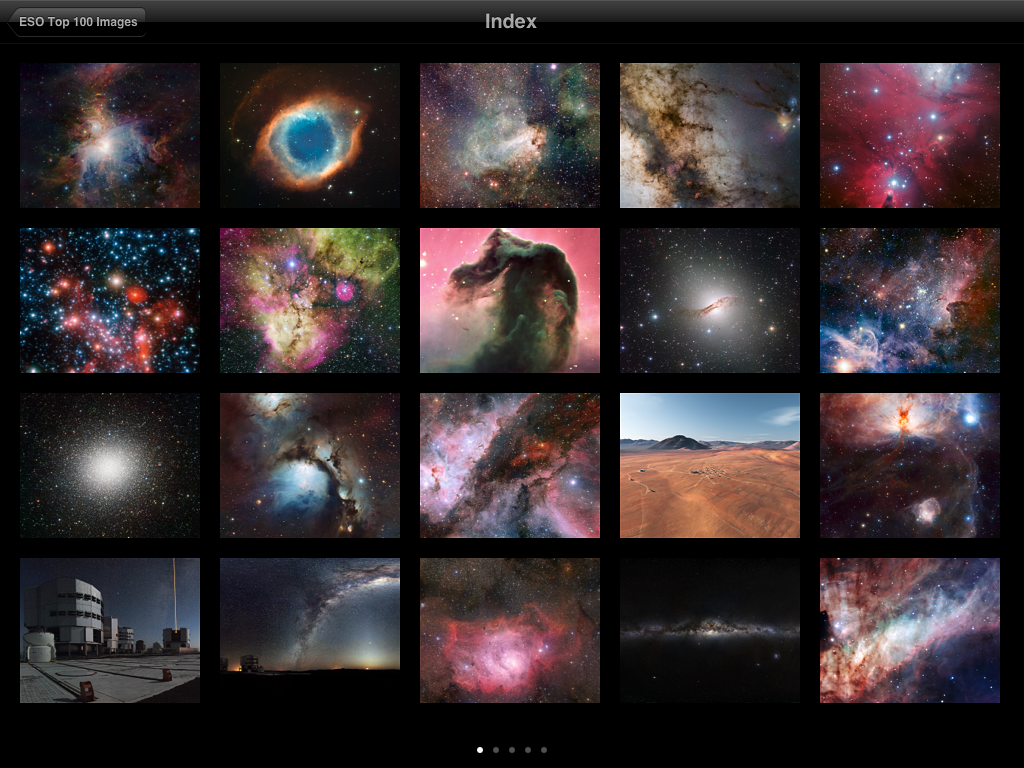

Screenshot from ESO Top 100 Images v2.0 app

This is a screenshot showing the index added to the updated version of ESO's popular Top 100 Images app. The new version takes full advantage of the third generation iPad retina display and quad core graphics.

Credit: ESO